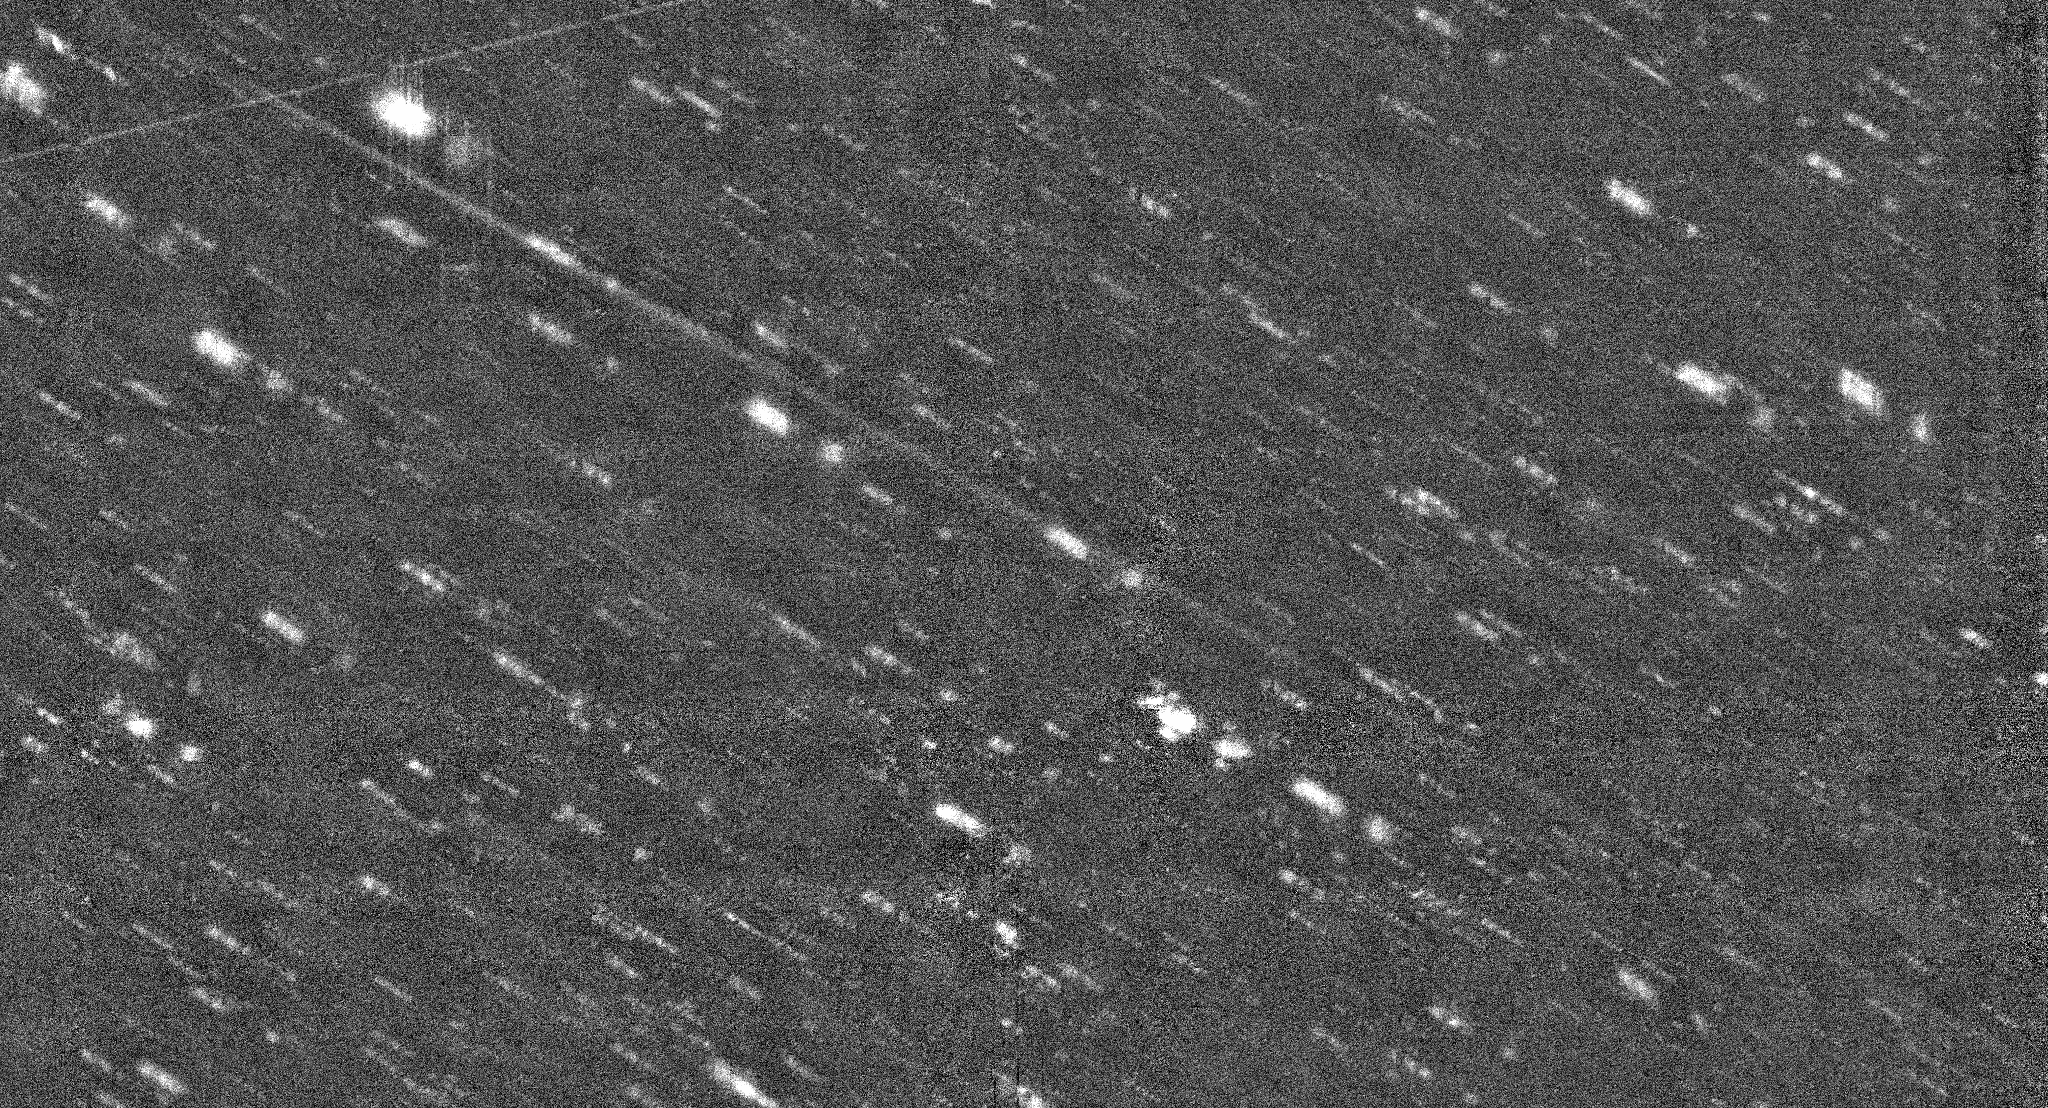

New Camera at WIYN images an Asteroid with a Long Tail

Scale is 15arcminutes by 8 arcminutes

Credit: NOIRLab